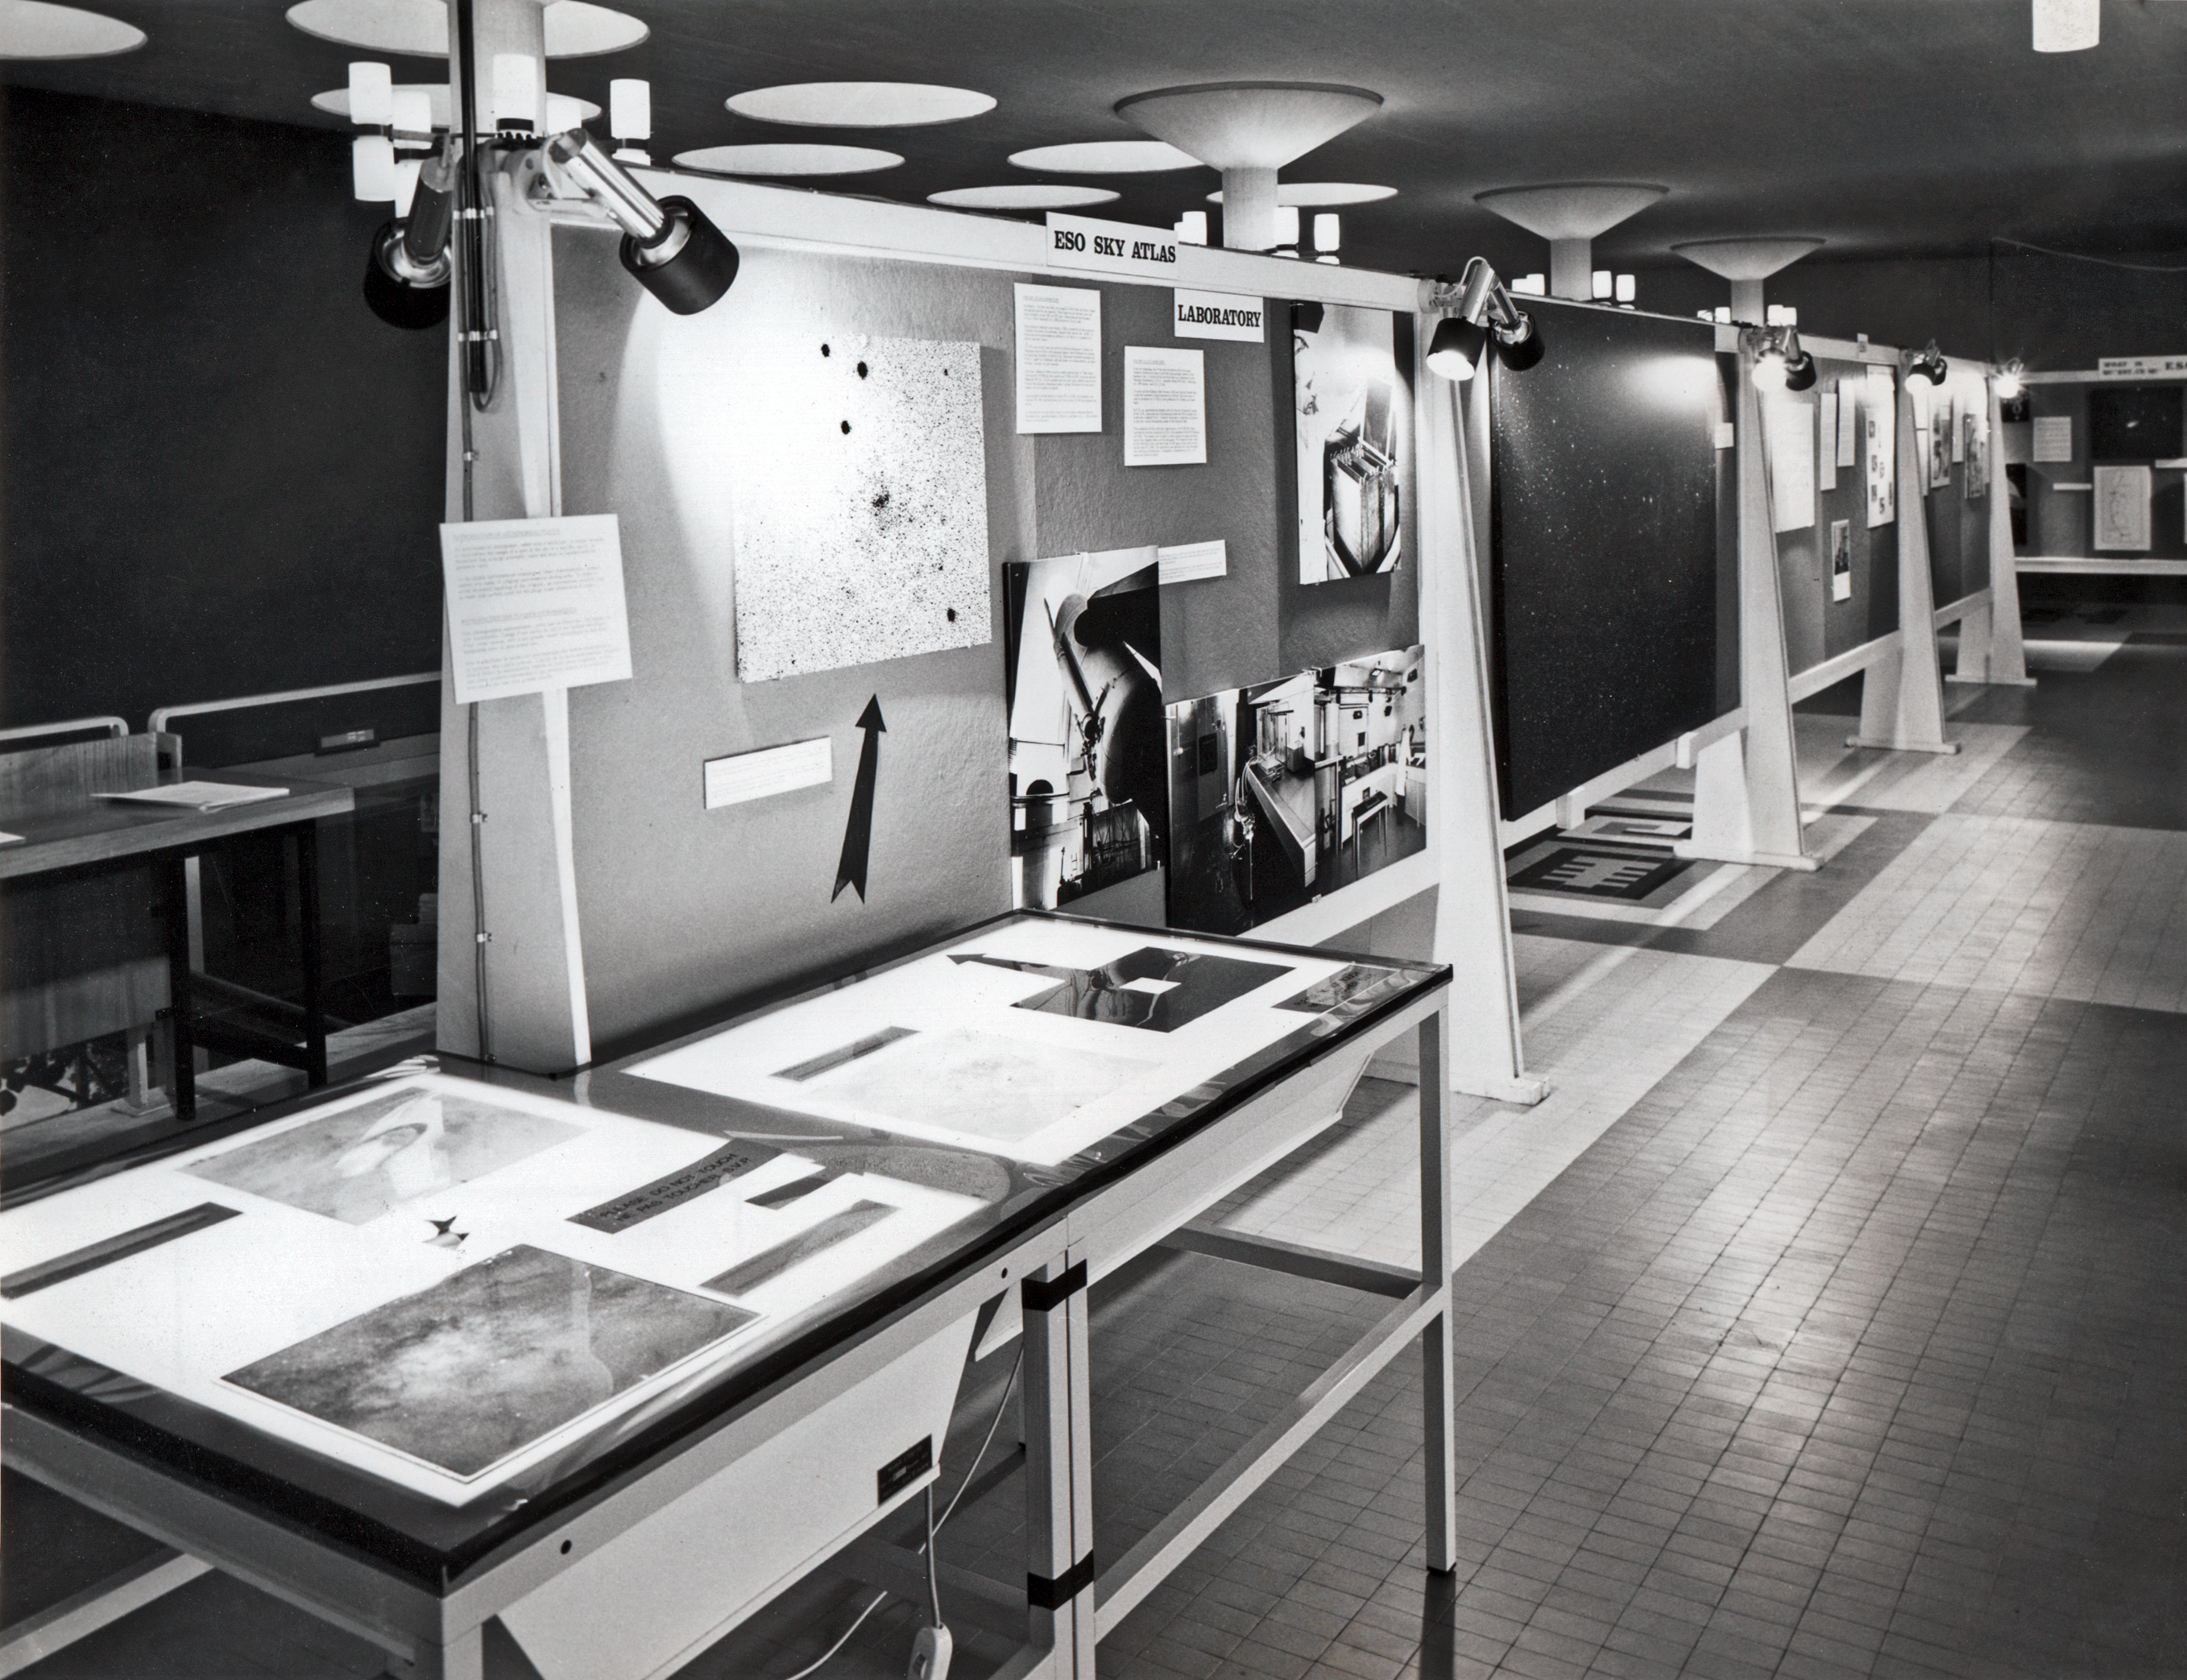

Sky Atlas Laboratory exhibition

A part of the ESO exhibition at CERN, organised by the Sky Atlas Laboratory in November 1973.

Credit: ESO